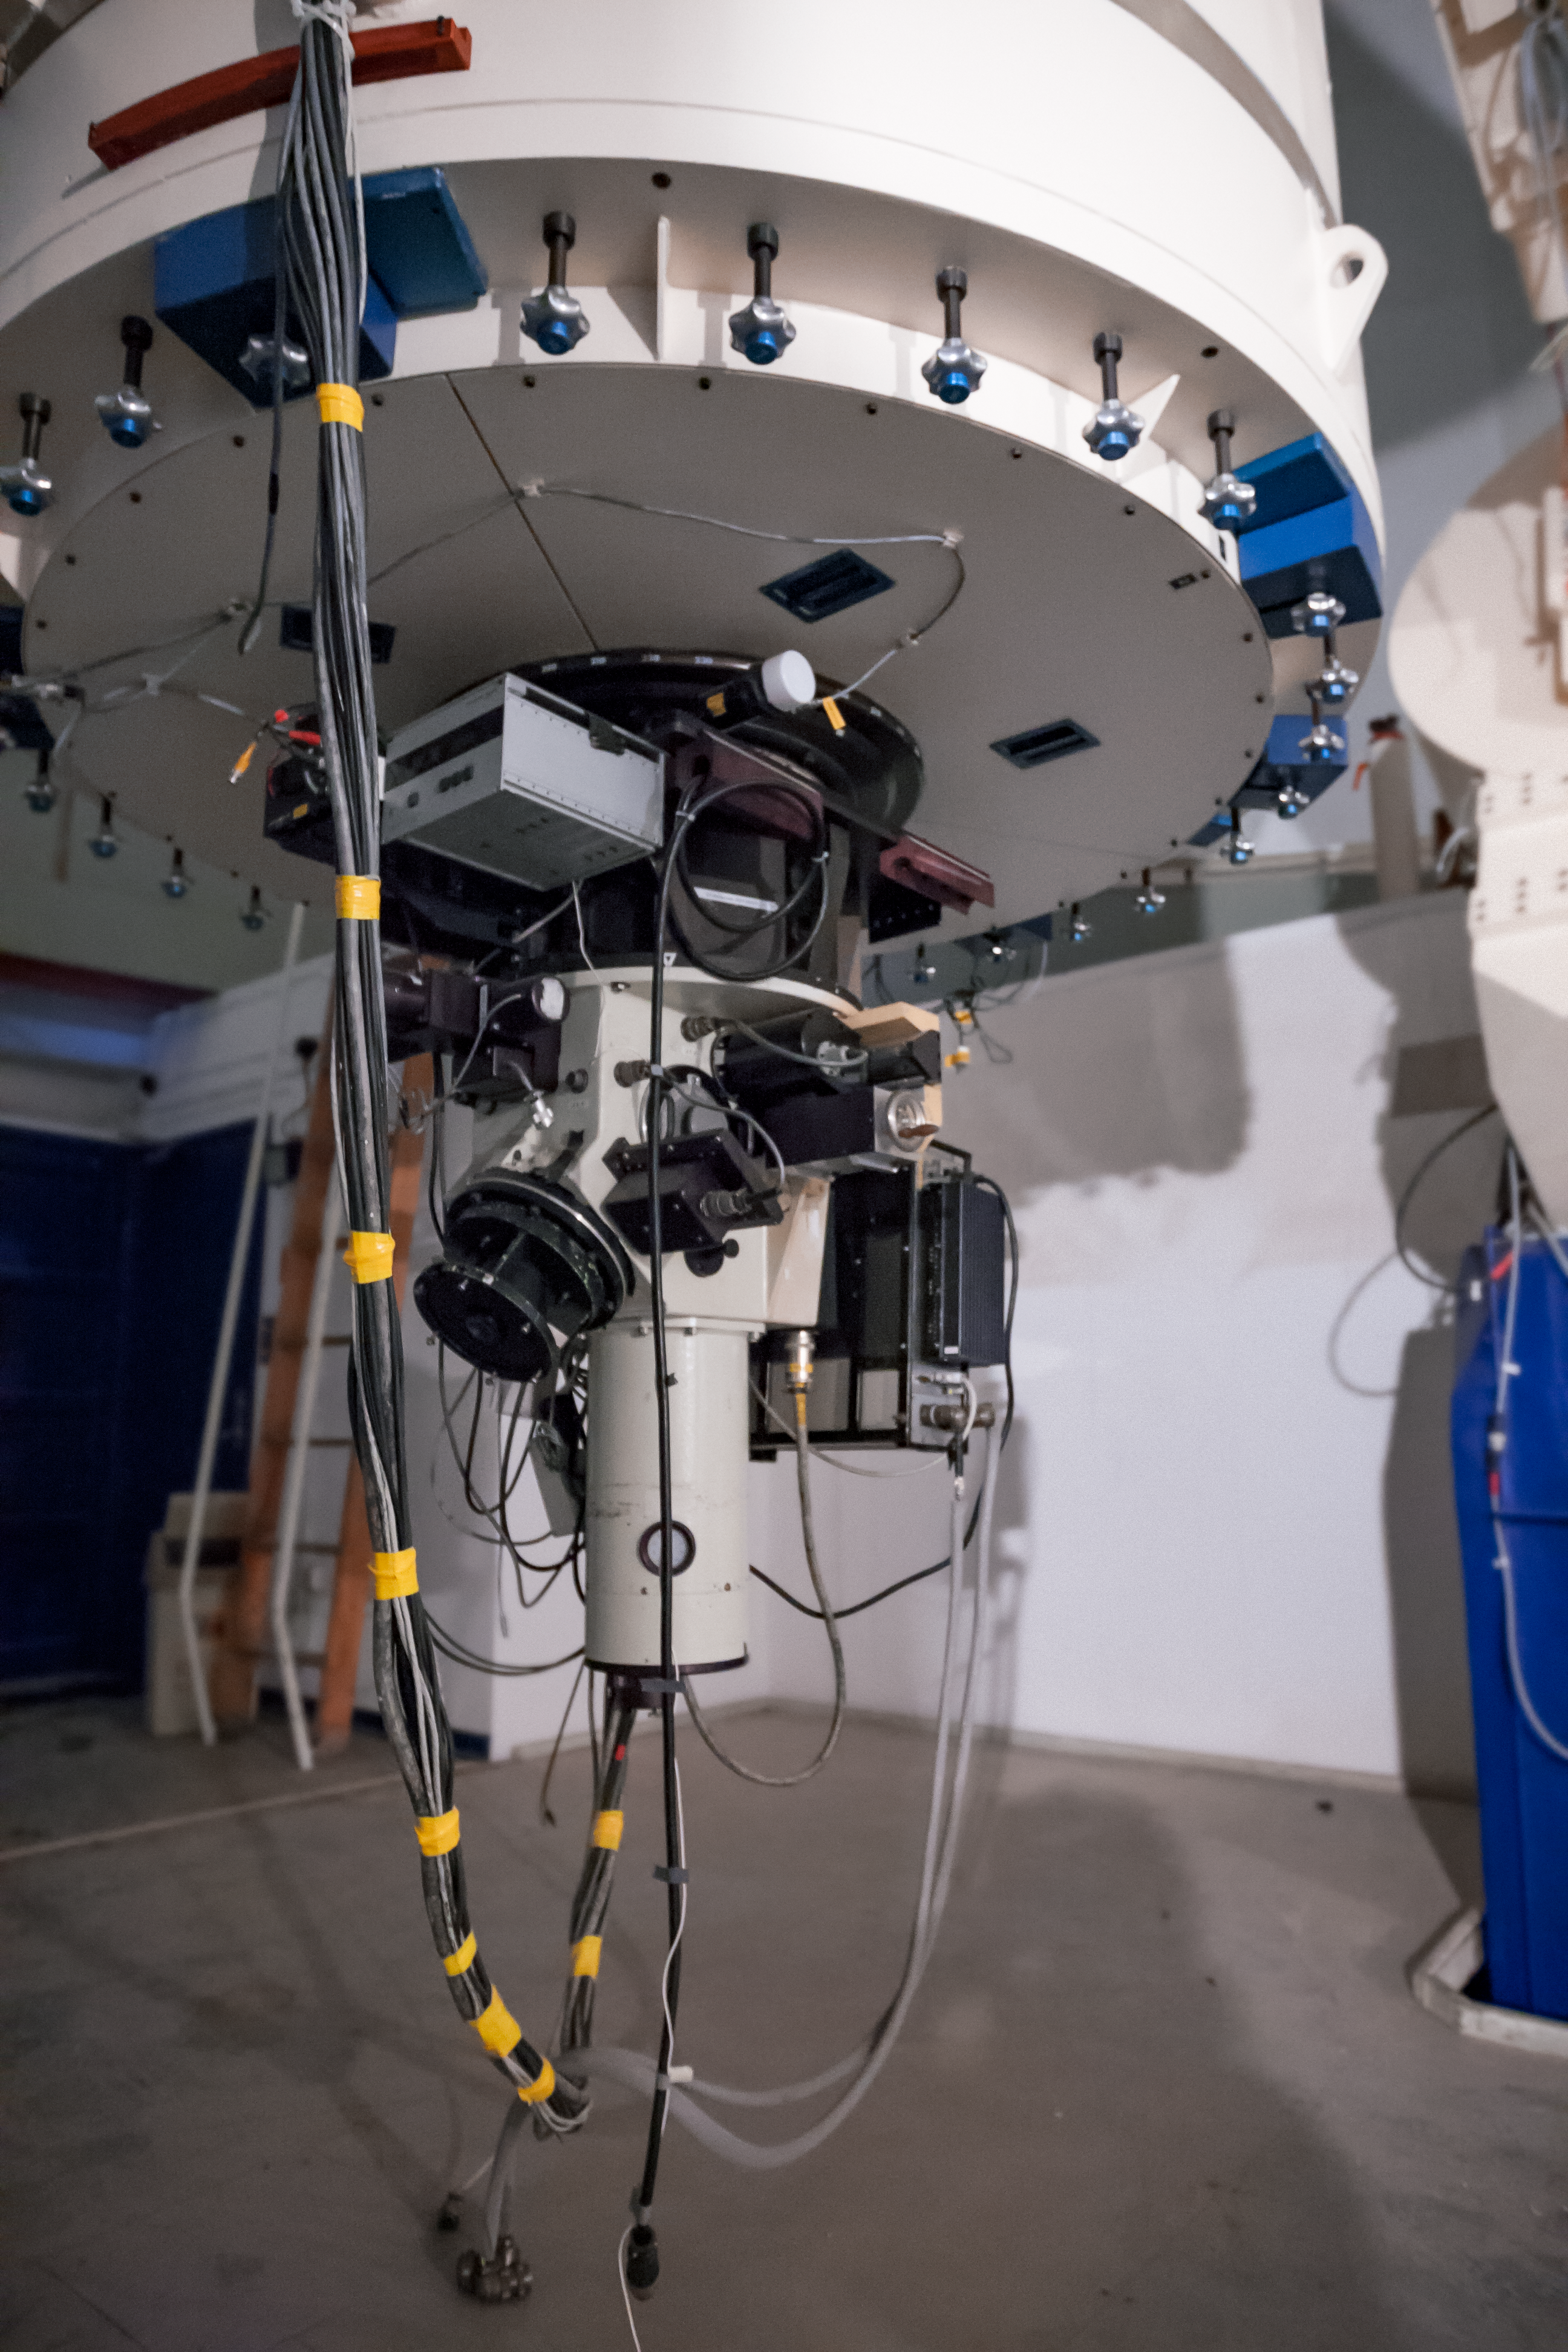

The Boller and Chivens Spectrograph

The Boller and Chivens Spectrograph (B&C Spectrograph) was installed on the ESO 1.52-metre telescope in 1973 and served for almost 30 years with great results. It was decommissioned in 2002.

Credit: ESO